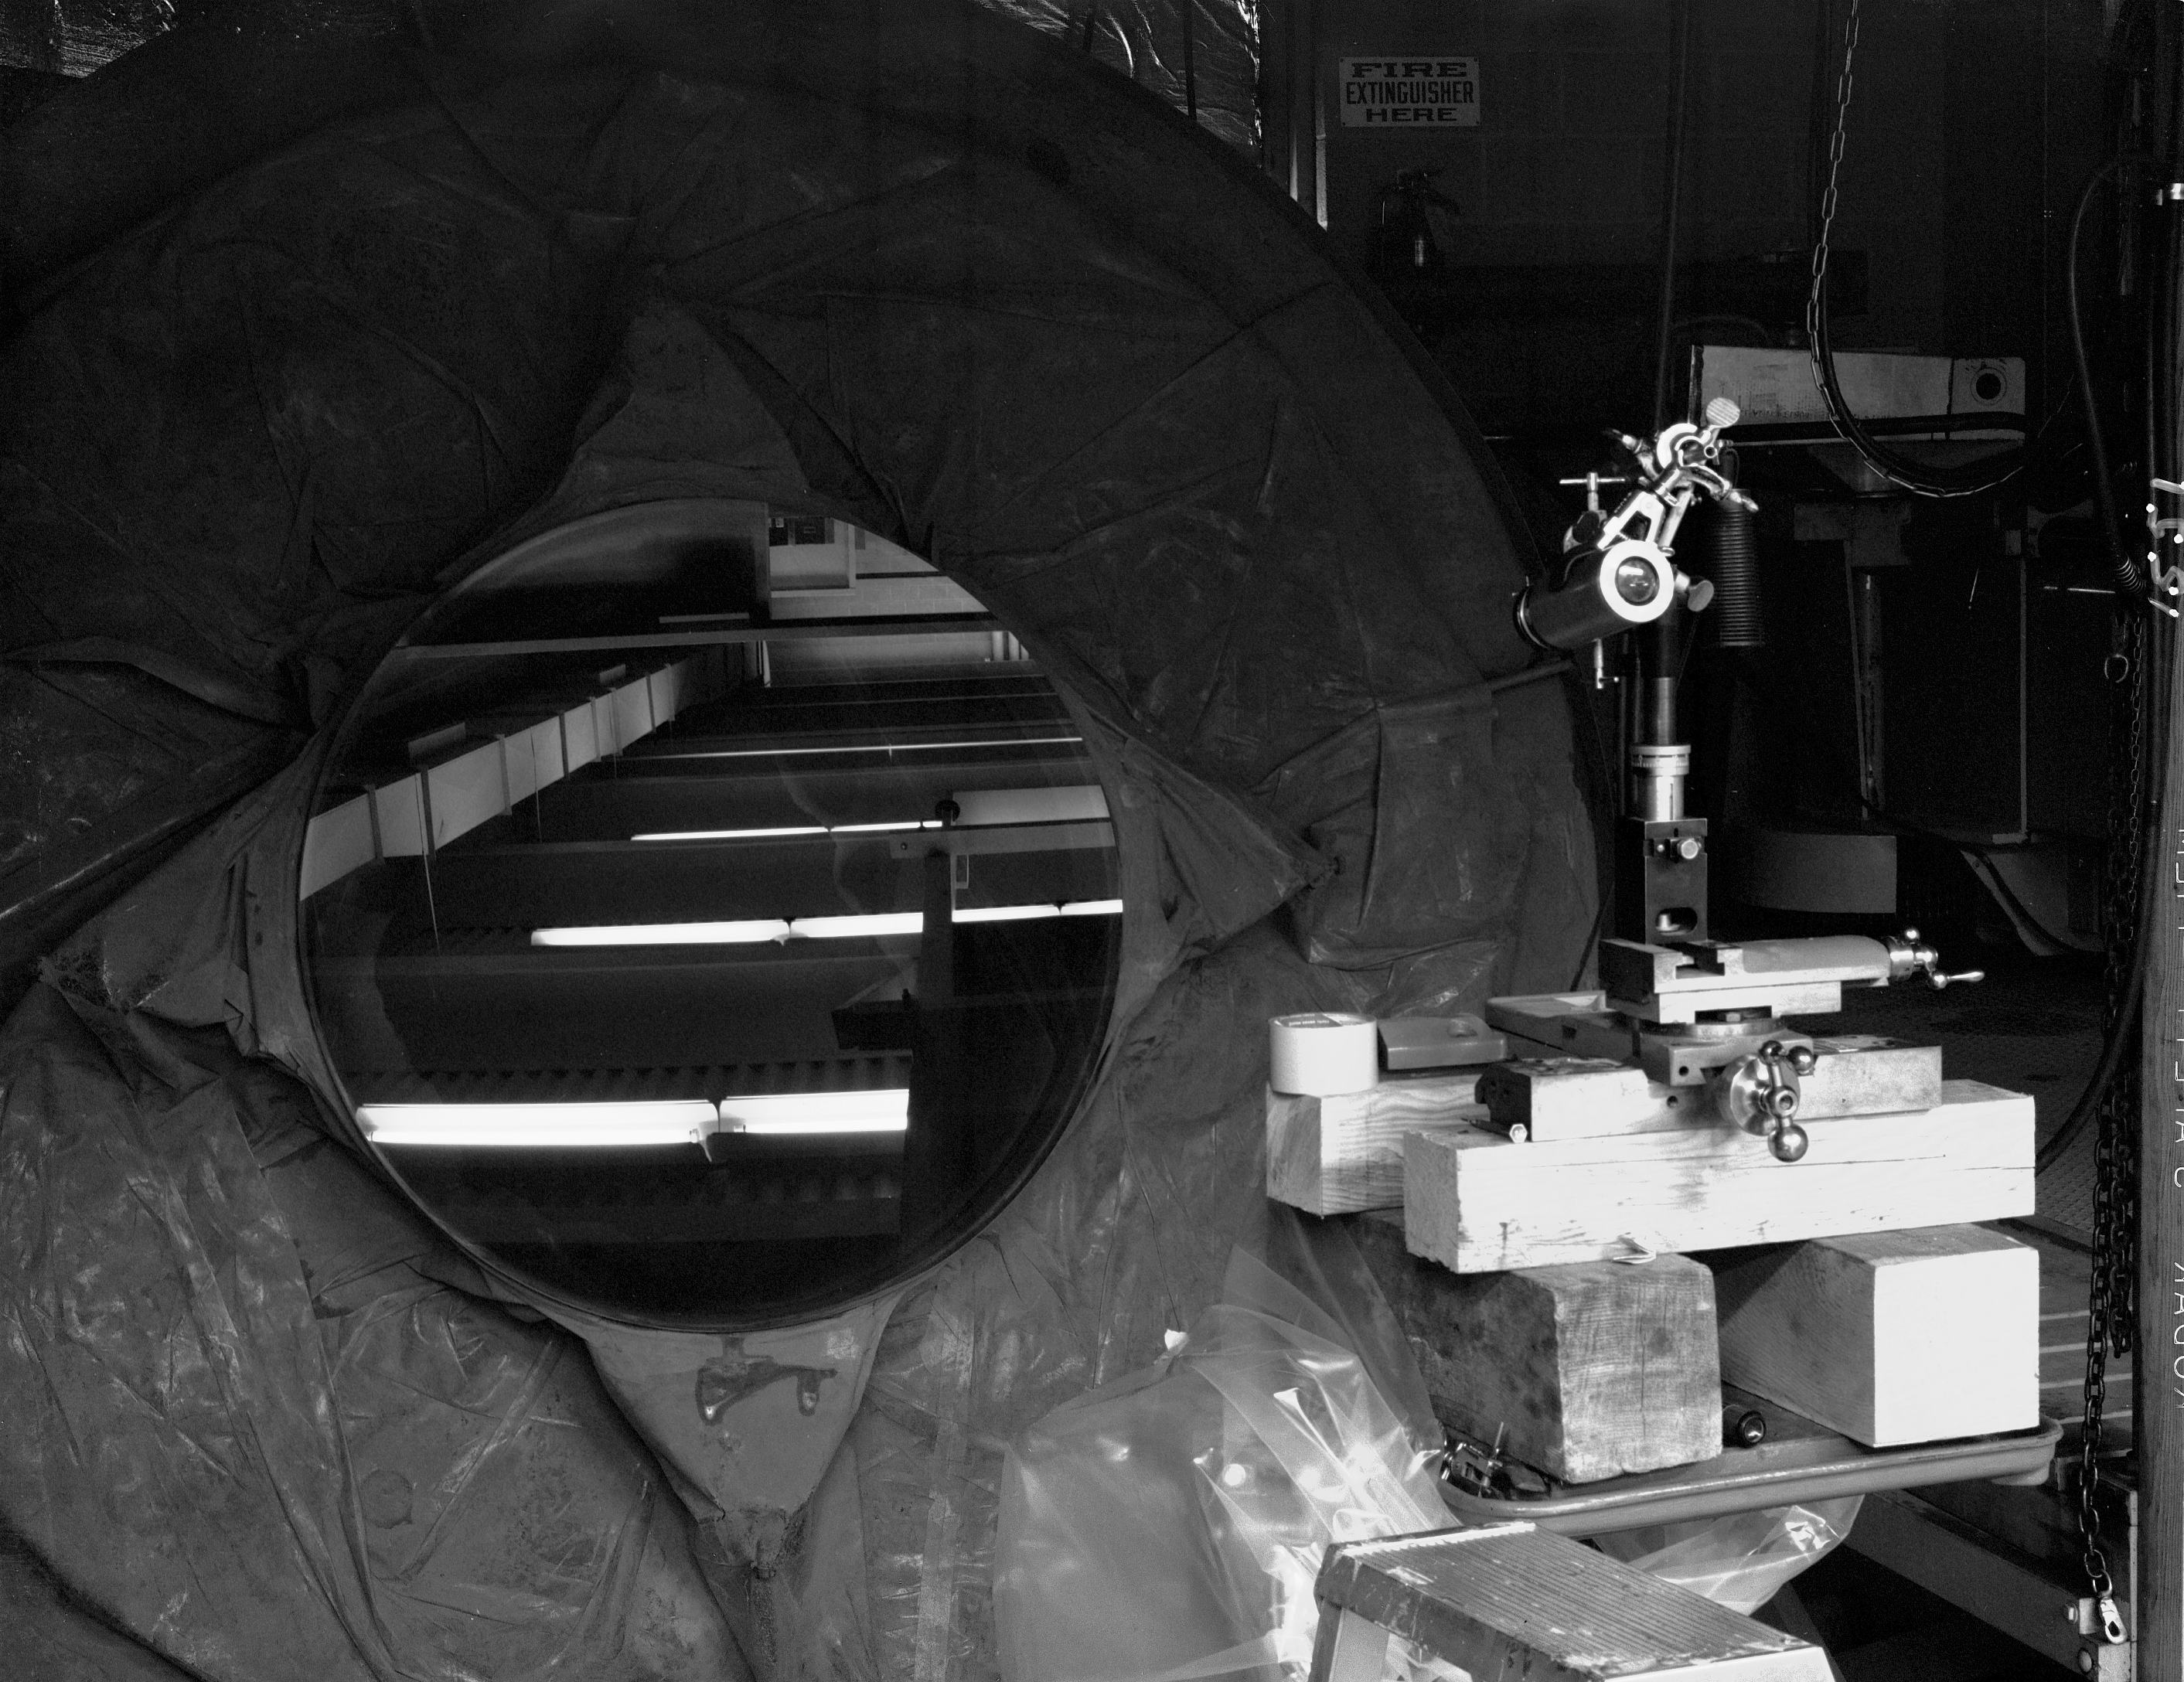

KPNO 1.3-meter primary mirror

Testing of the 50-inch mirror, 2/3/61. The 1.3-meter telescope was closed in 1995 for budgetary reasons and was refurbished in 2001 by a university consortium.

Credit: NOIRLab/NSF/AURA